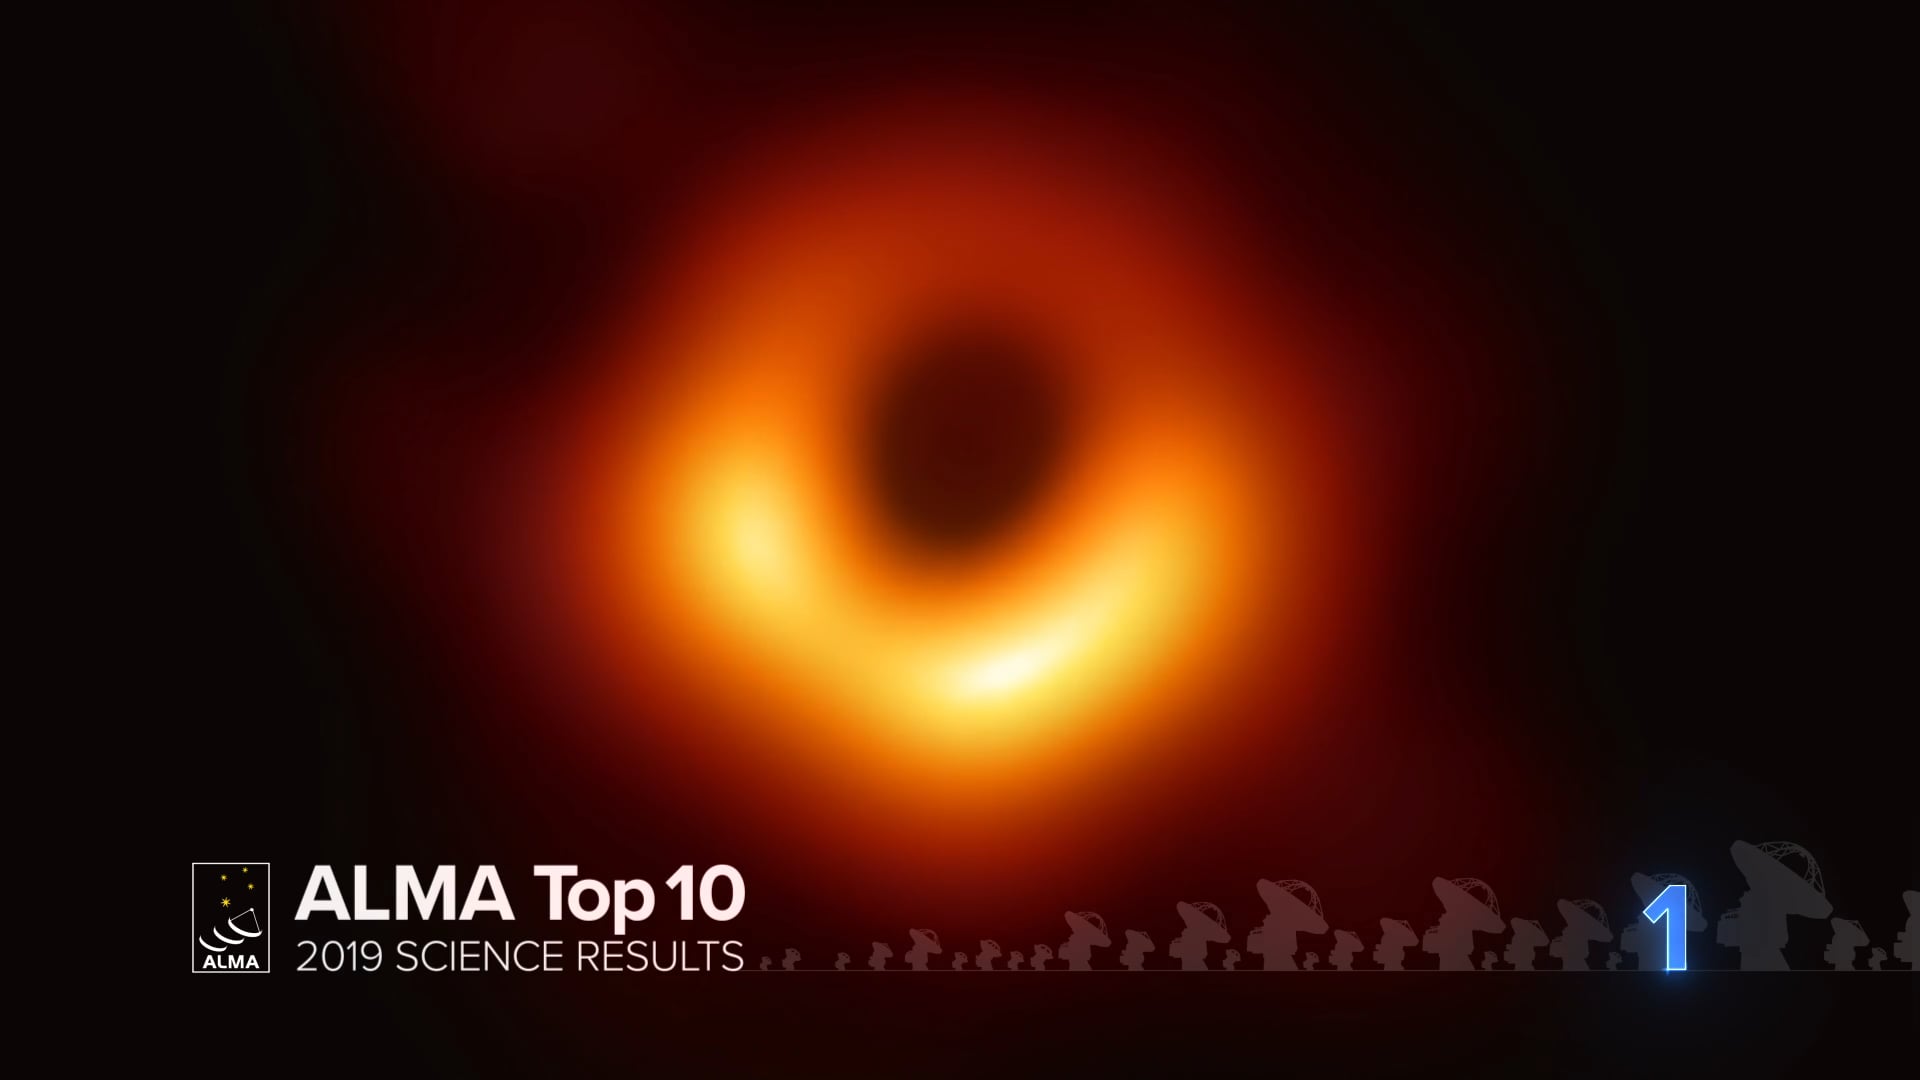

01 – ALMA Top 10: Messier 87 The Very First Image of a Black Hole

Astronomers have captured the first direct visual evidence of a black hole: an image of the supermassive black hole at the center of Messier 87 (M87), a giant elliptical galaxy 55 million light-years from Earth. This observation was made possible by the Event Horizon Telescope (EHT), an array of seven individual radio telescopes spread over four continents and linked together to form a new, Earth-size radio telescope.

Credit: NRAO/AUI/NSF